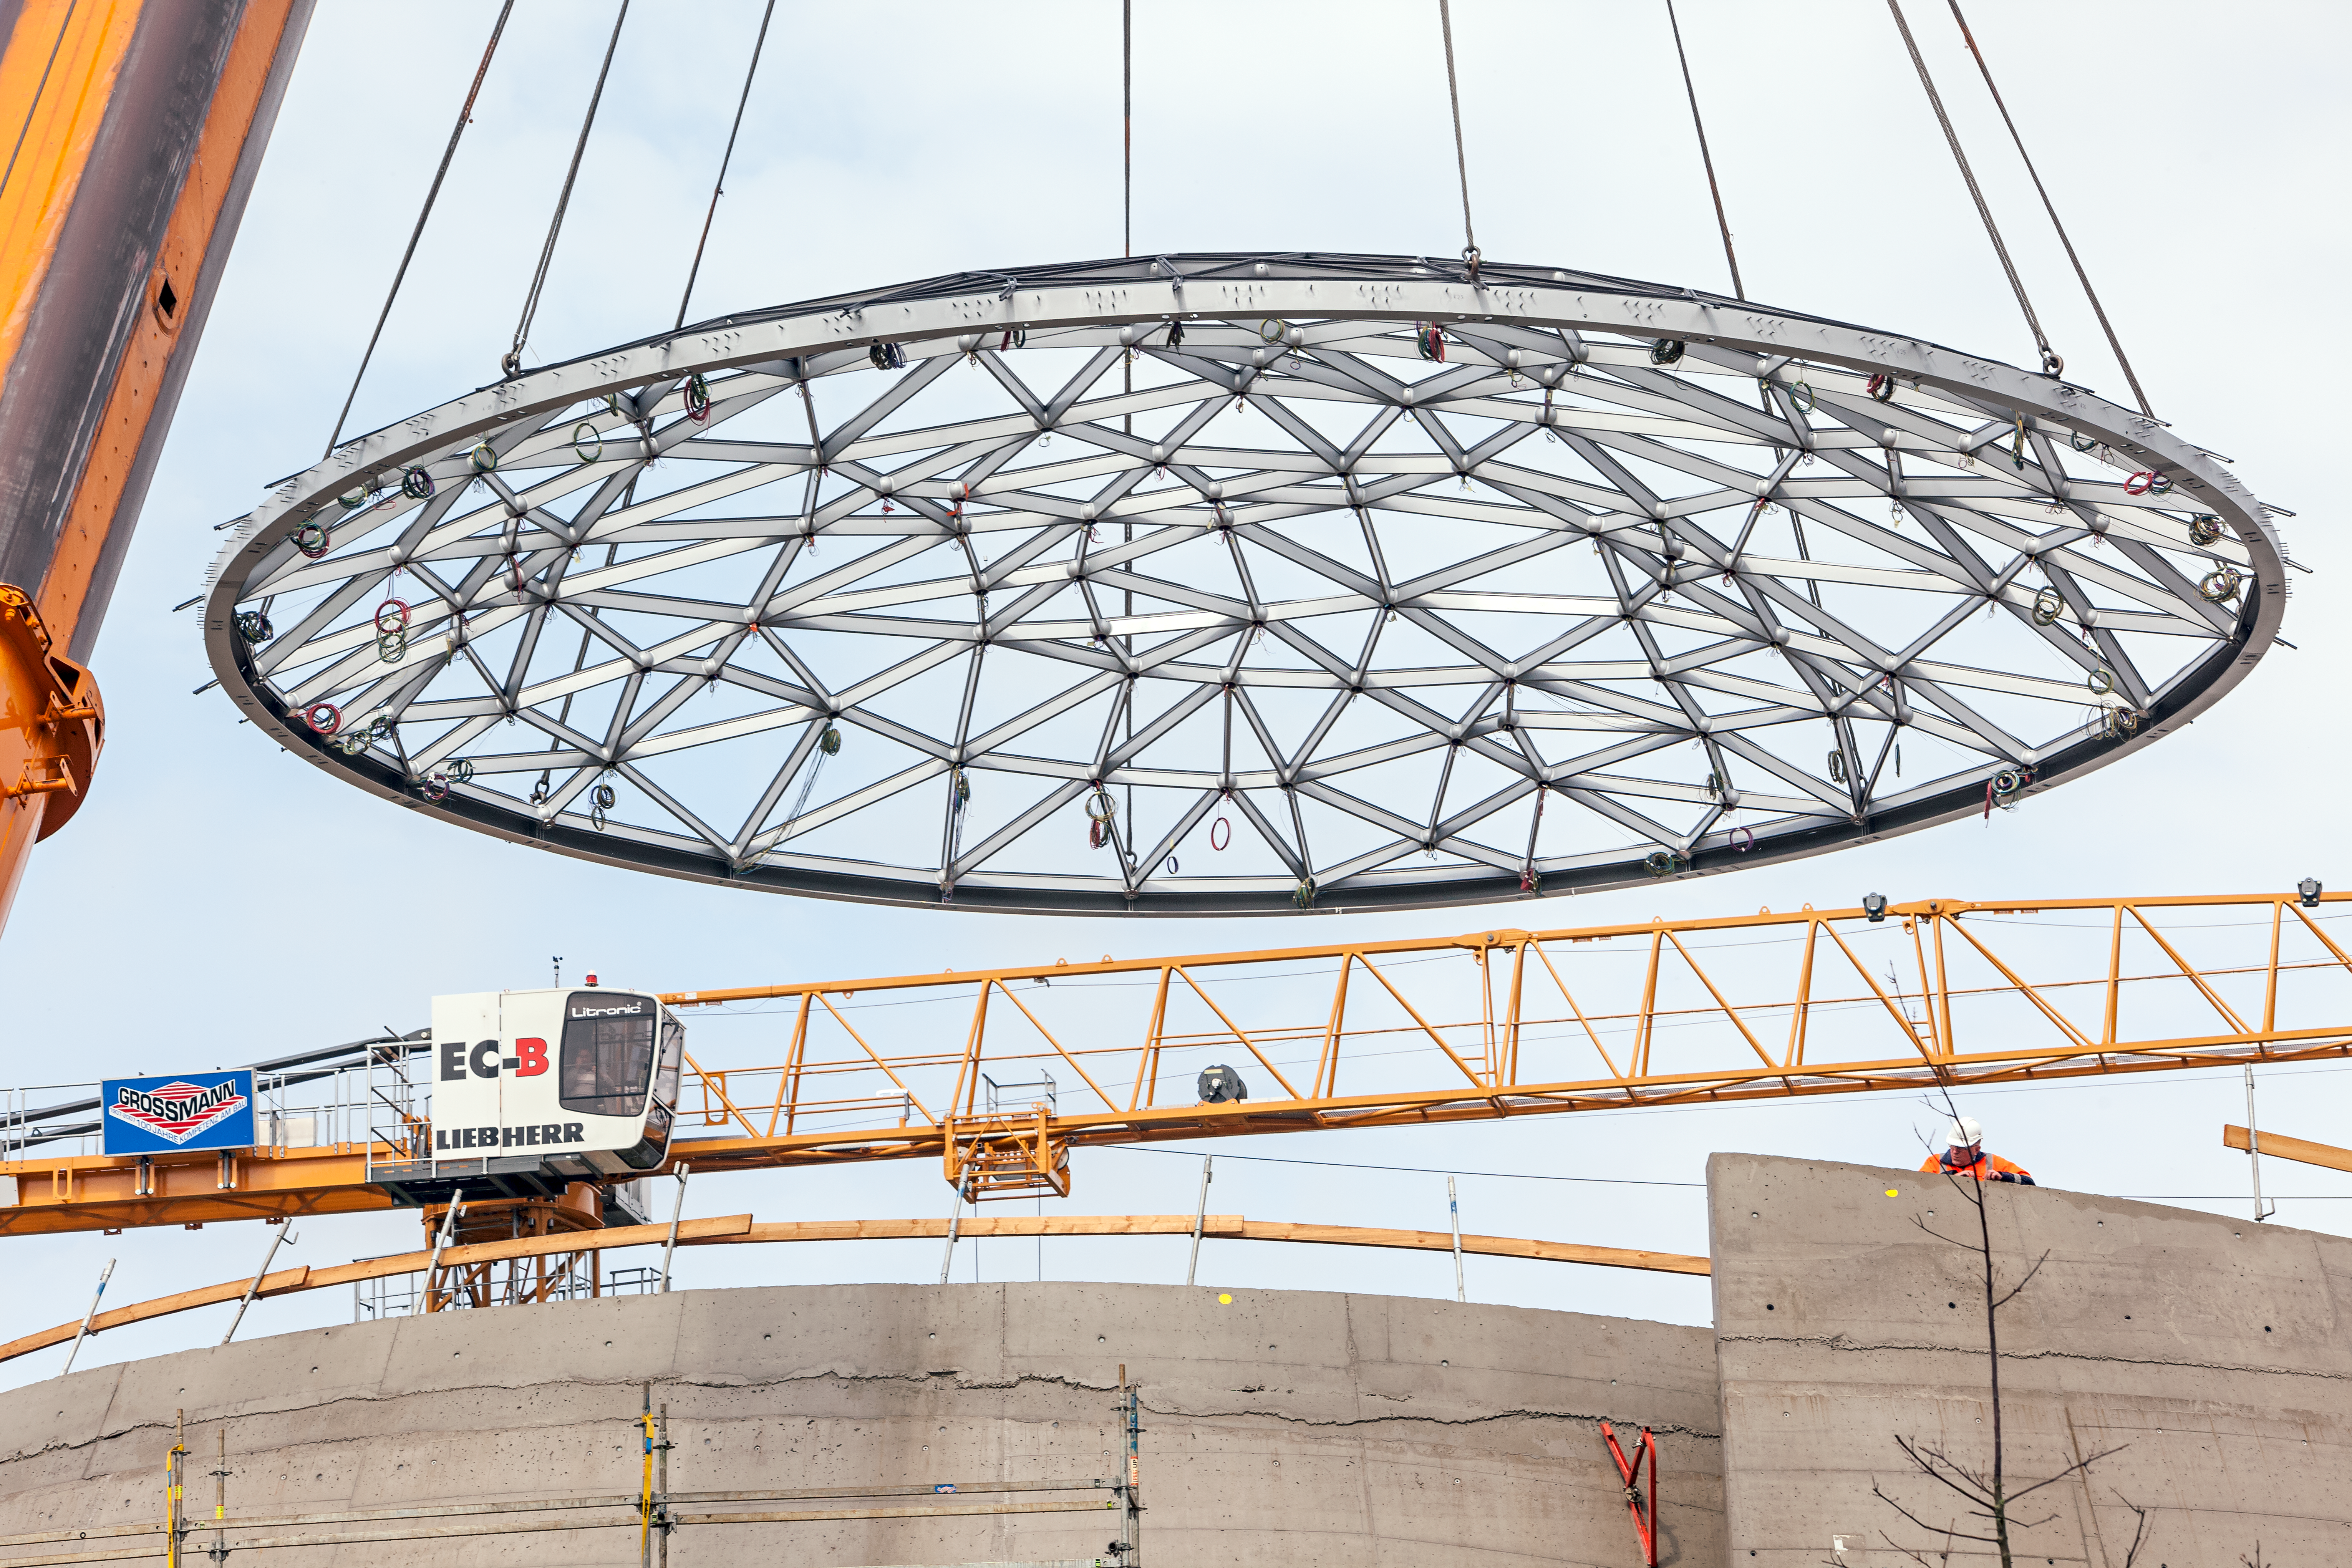

Star-roof takes its position

The details of the spectacular "star-roof" are visible as it is lifted high above the ESO Supernova Planetarium & Visitor Centre, nearing its final position on the building.

Credit: ESO